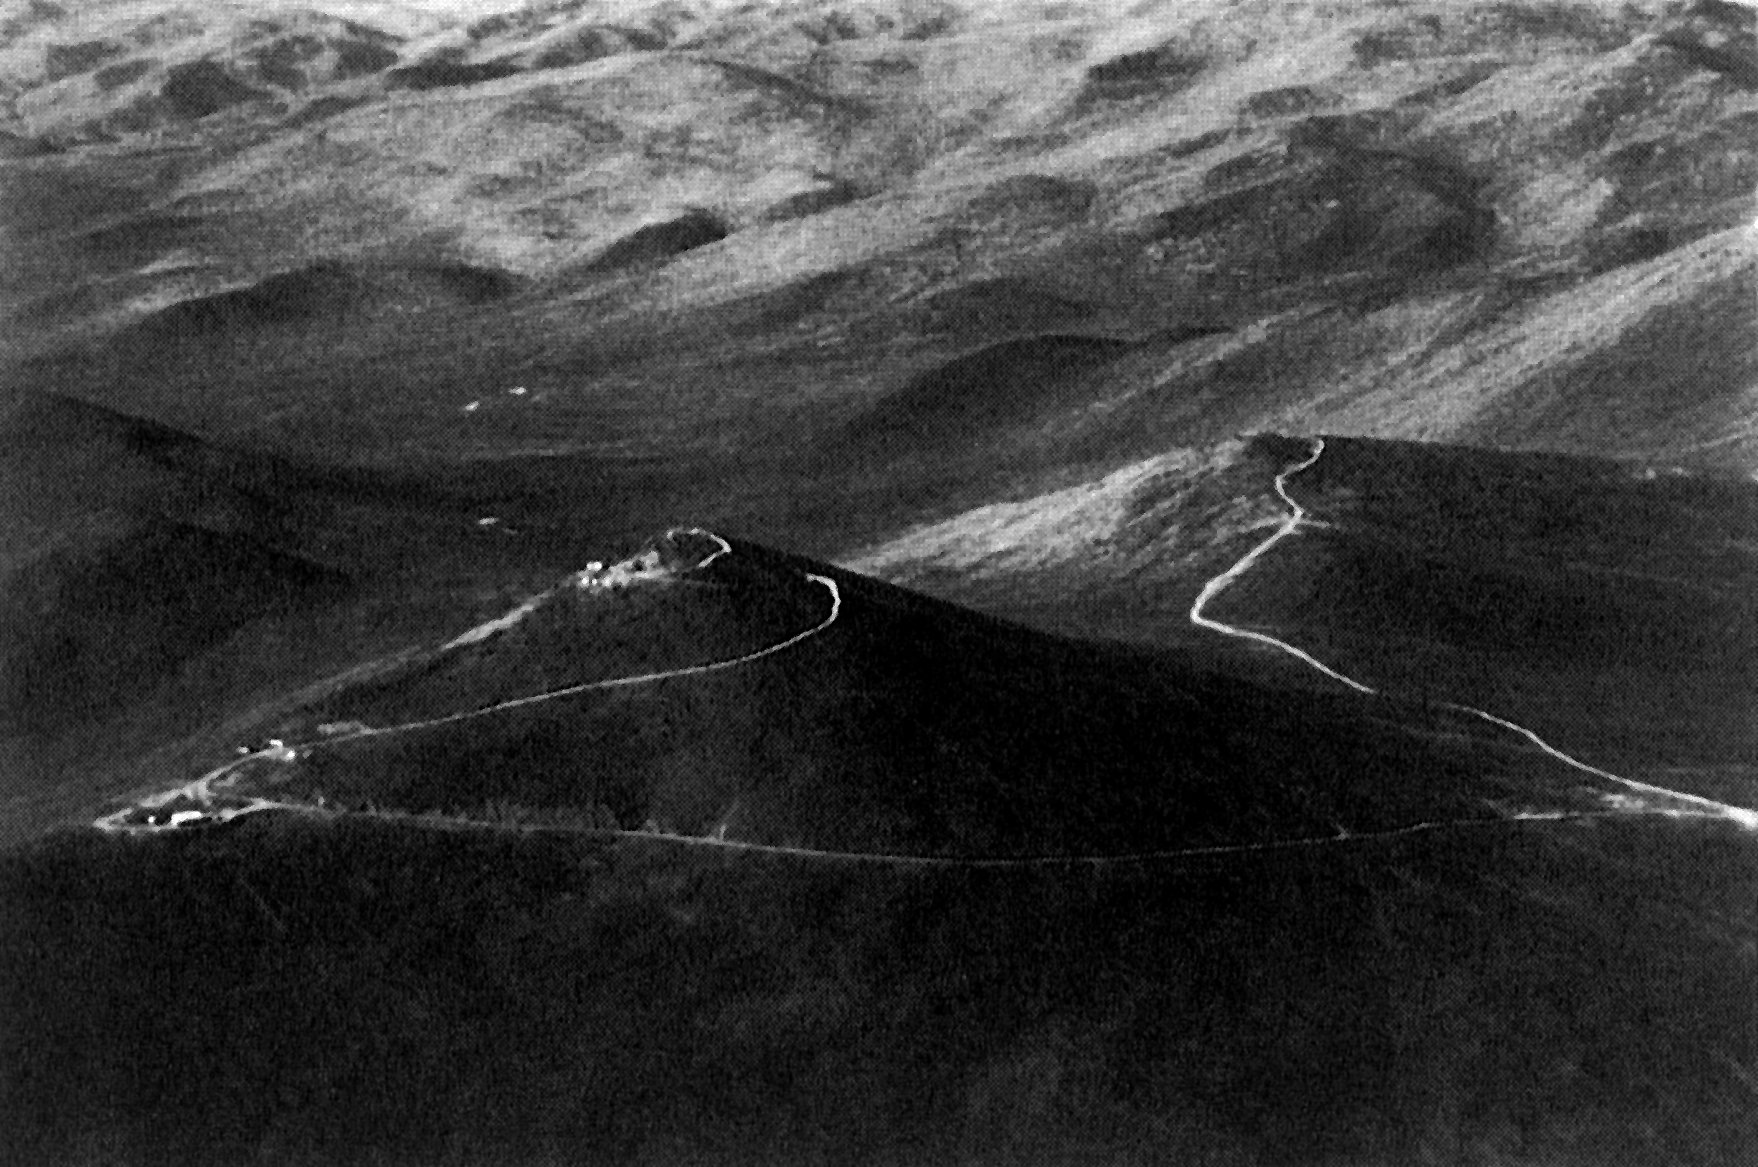

Cerro Paranal

Cerro Paranal, 2664 metres above sea level, is one of the highest summits in the coastal Cordillera of the Atacama desert. It is located in one of the driest regions of the world, about 130 kilometres south of the city of Antofagasta. It will become the site of the largest optical telescope in the world, the ESO 16-metre equivalent Very Large Telescope (VLT). The preparations will start in 1991 and it is expected that the installation of the four 8.2 metre unit telescopes of the VLT on Paranal will have been completed in 1999.

Credit: ESO